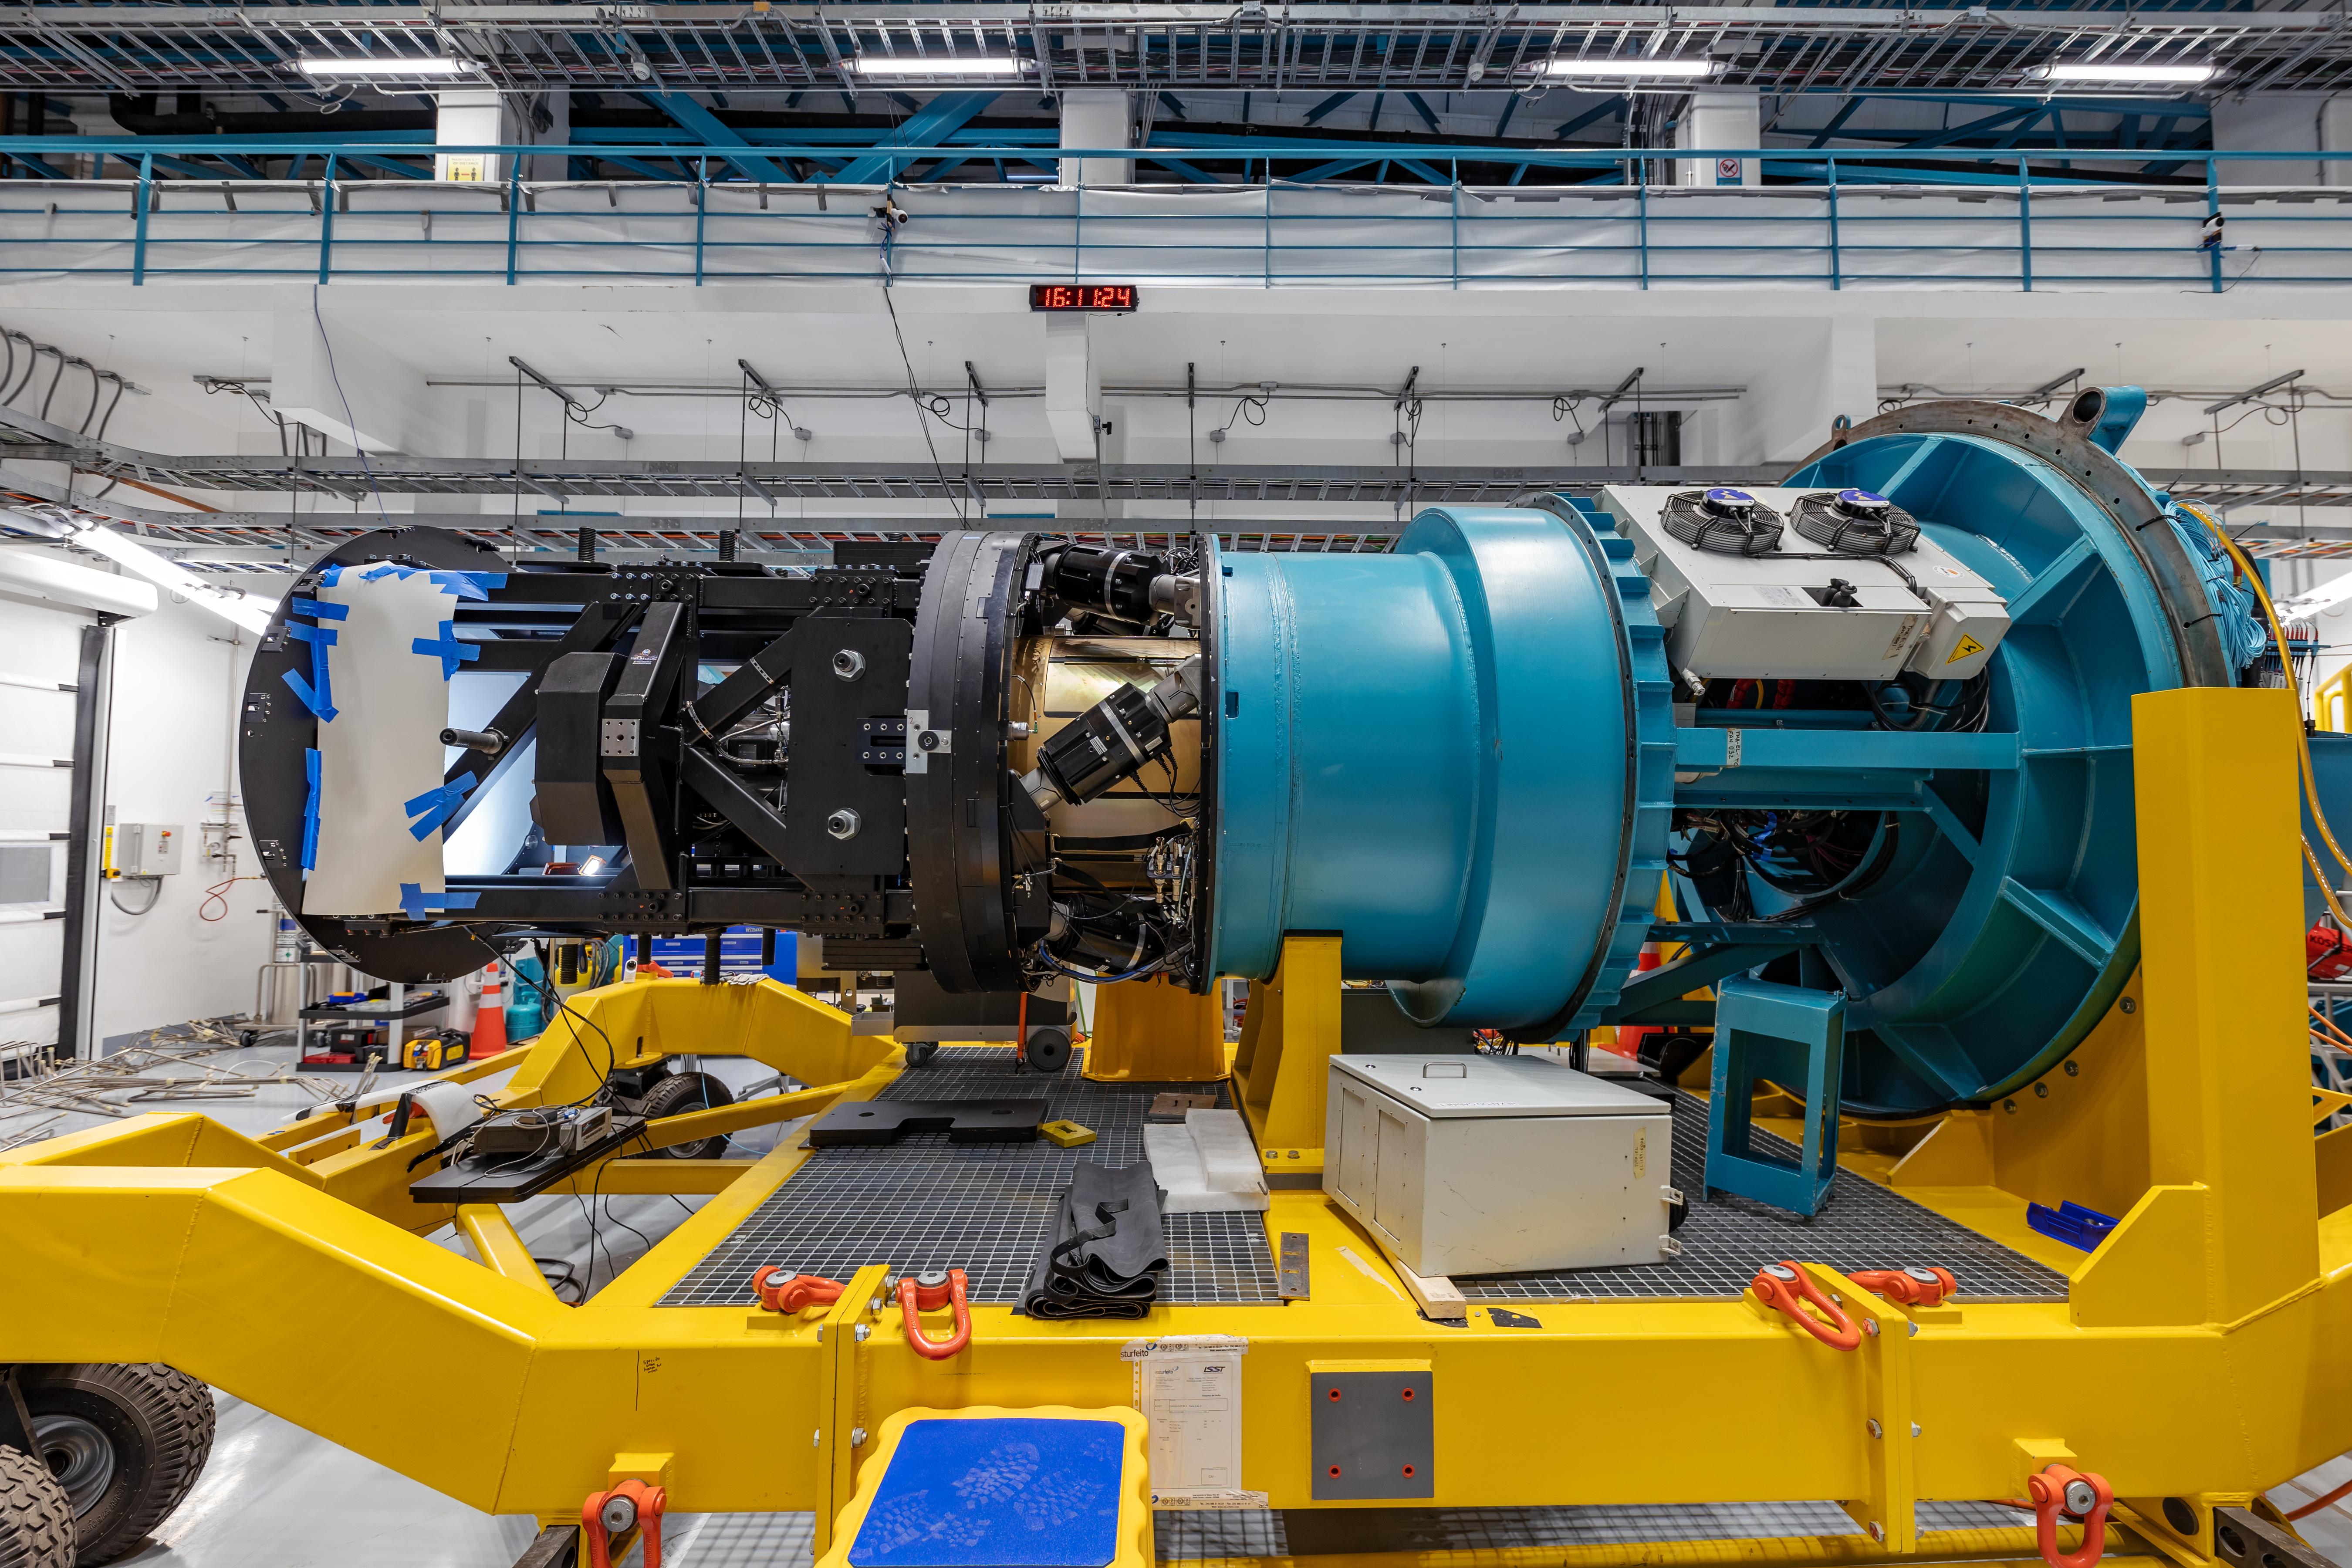

Rubin Observatory LSST Camera

The Rubin Observatory LSST Camera is the largest digital camera ever constructed. At about 5.5 ft (1.65 m) by 9.8 ft (3 m), it's roughly the size of a small car and weighs almost 6200 lbs (2800 kg). It is a large-aperture, wide-field optical imager capable of viewing light from the near ultraviolet to near infrared (0.3-1 μm) wavelengths. The LSST Camera is designed to provide a 3.5-degree field of view, with its 10 μm pixels capable of 0.2 arcsecond sampling for optimized pixel sensitivity vs pixel resolution.

Credit: NOIRLab/AURA/NSF/ T. Slovinský